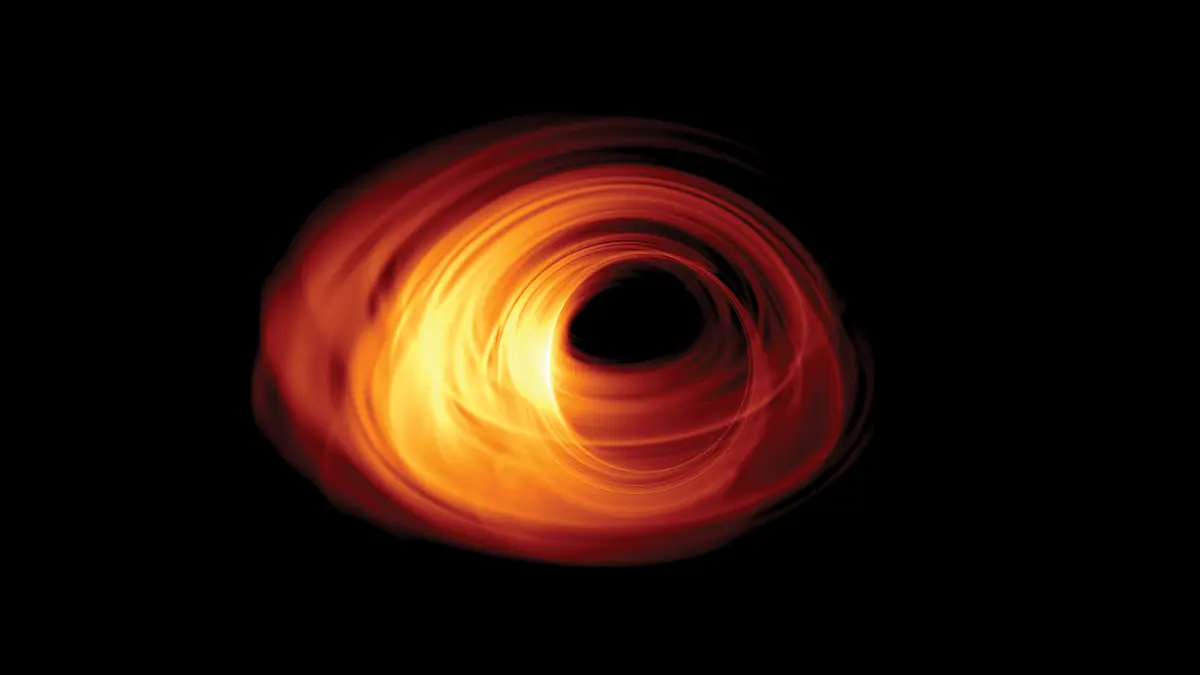

Simulated Image of an Accreting Black Hole

Simulated image of an accreting black hole. The event horizon is in the middle of the image, and the shadow can be seen with a rotating accretion disk surrounding it.

Credit: Bronzwaer/Davelaar/Moscibrodzka/Falcke/Radboud University